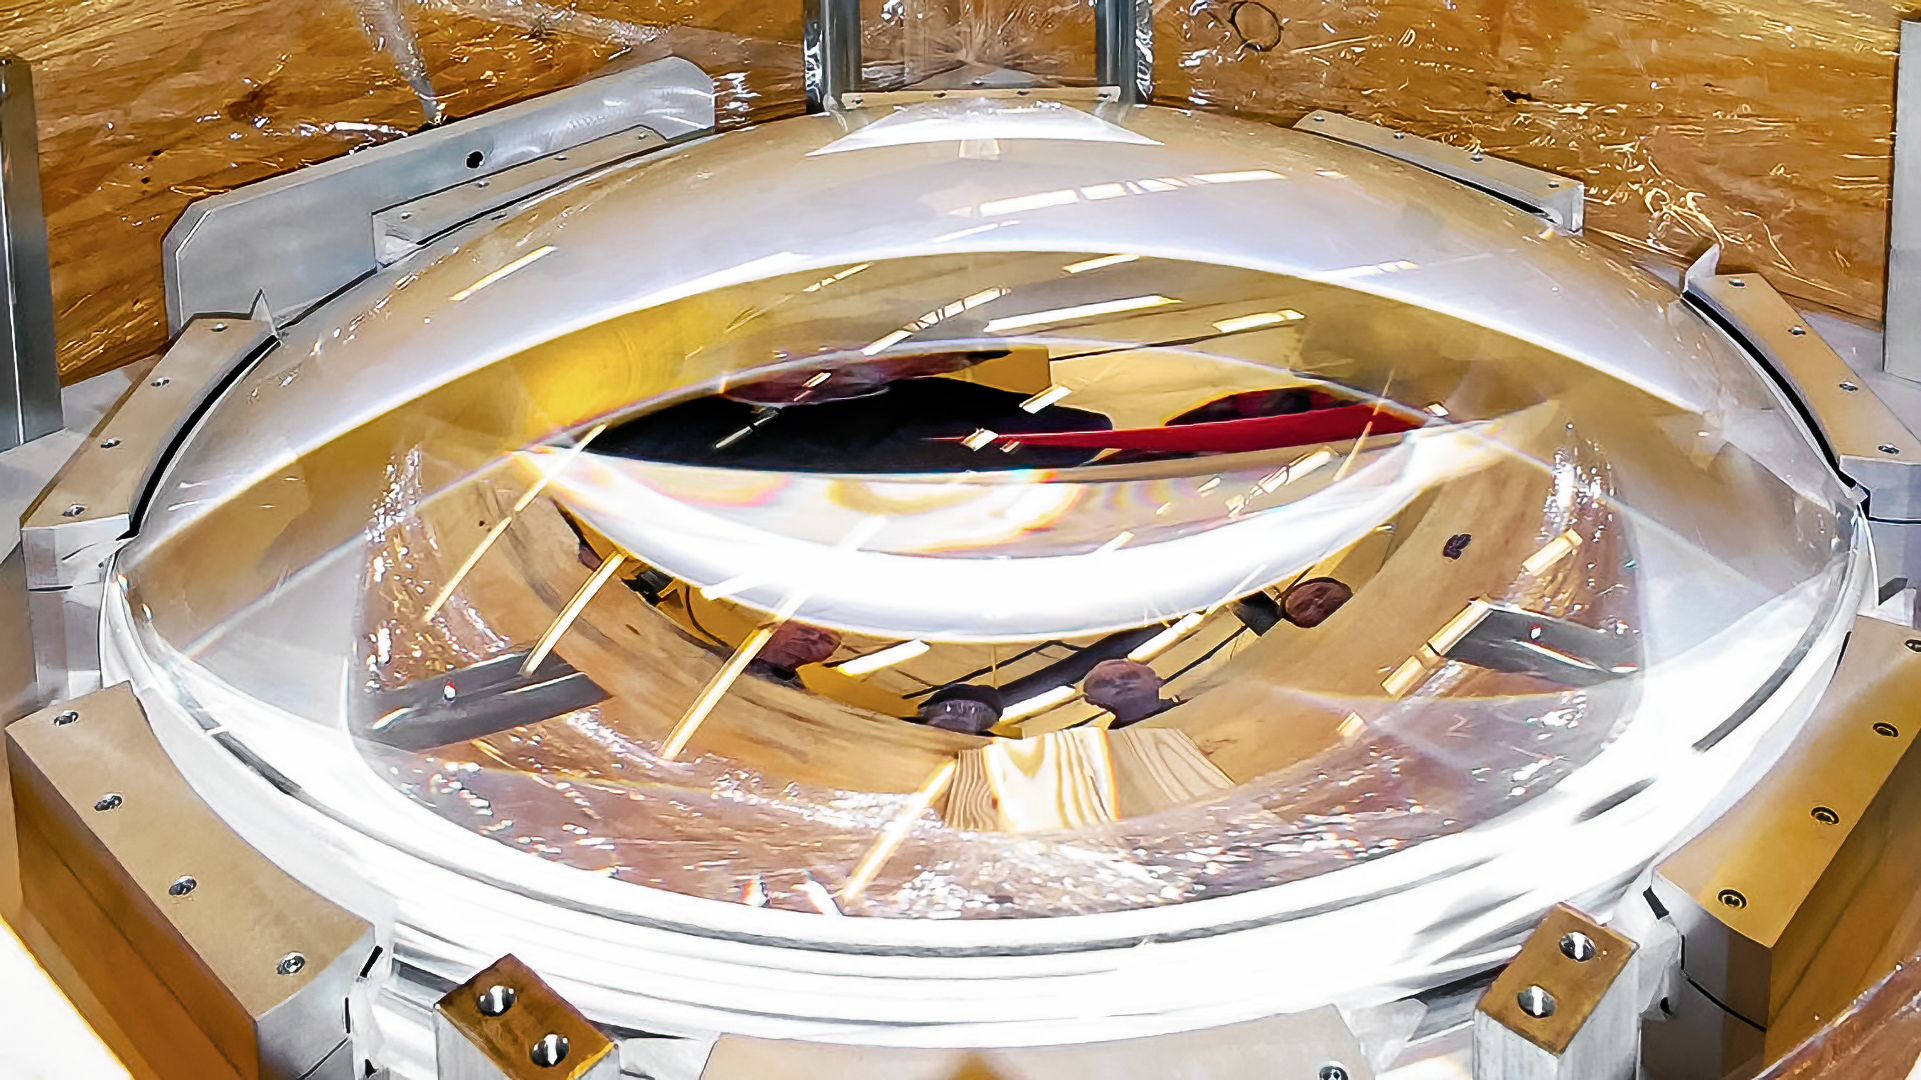

Lens in DESI corrector

DESI's corrector is designed to provide a larger field of view to the focal plate, allowing 5,000 fibers to be arranged over 8 square degrees. The design includes four large lenses composed of fused silica. The two smaller lenses are aspheric on one surface; all other silica surfaces are spherical. An atmospheric dispersion compensator (ADC) is included in the design, in order to meet blur requirements at off-zenith angles. This compensator includes two large wedged borosilicate lenses with spherical surfaces.

Credit: Lawrence Berkeley National Lab/KPNO/NOIRLab/NSF/AURA